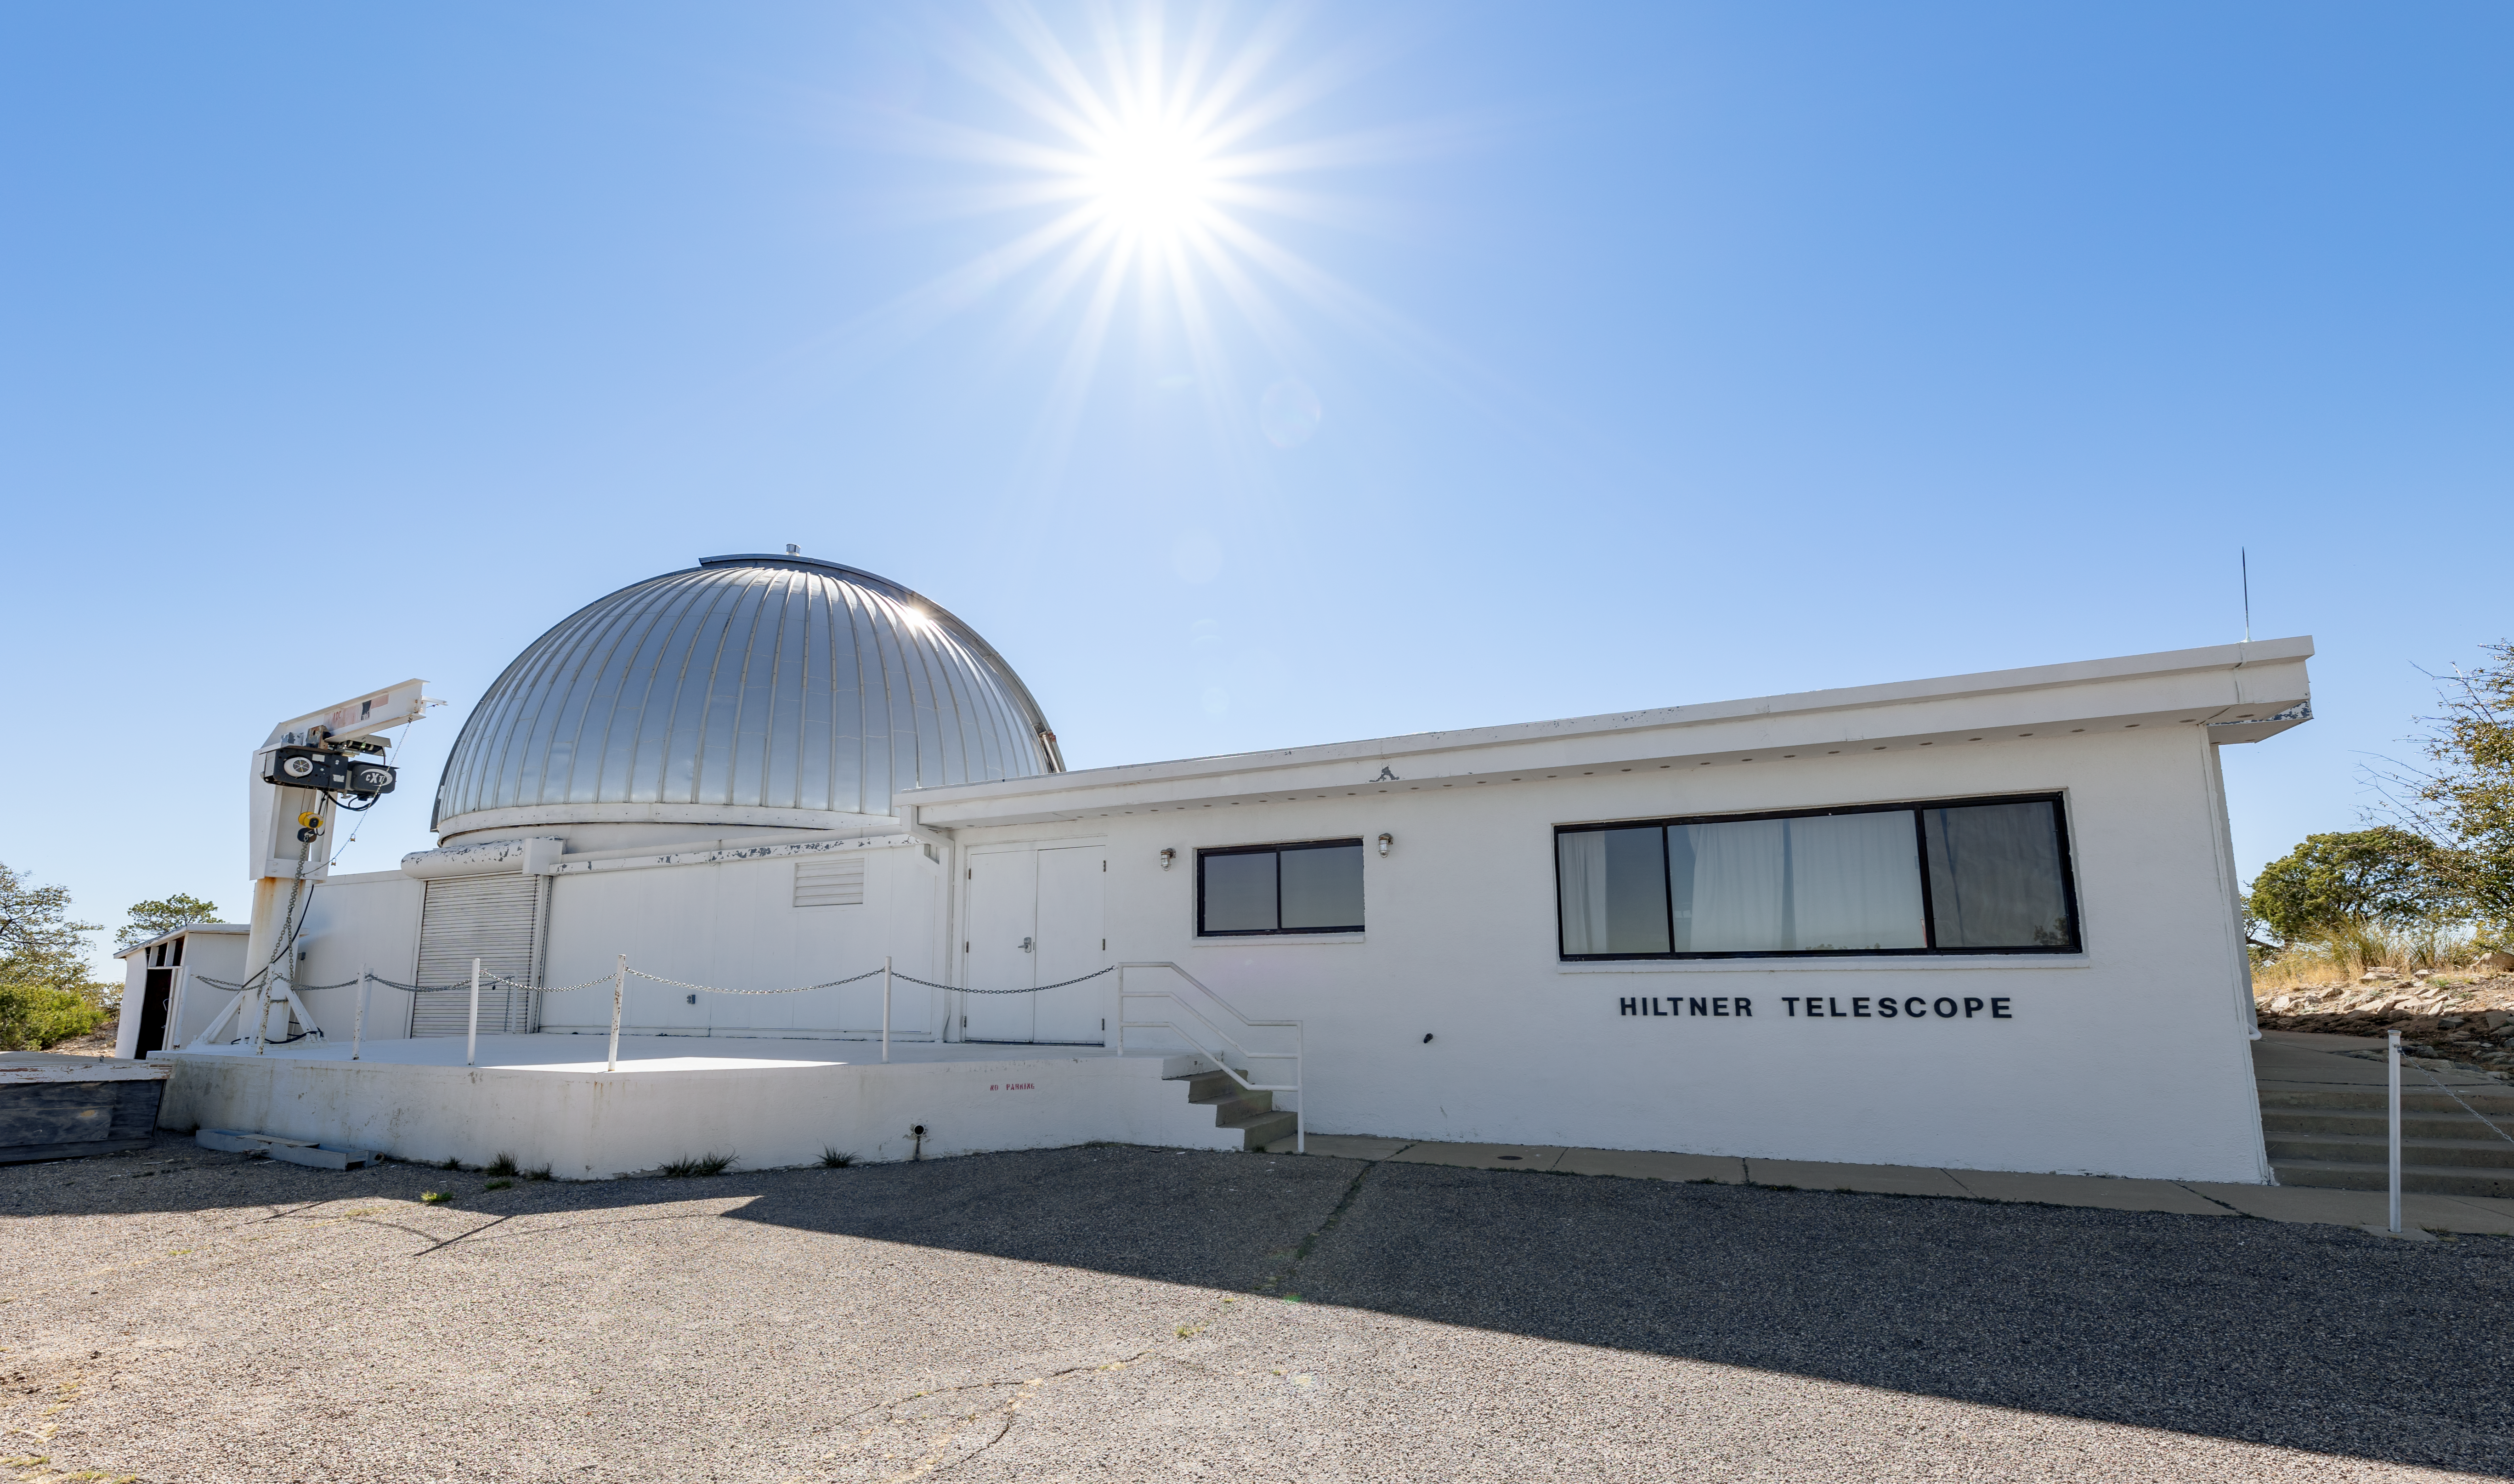

Hiltner 2.4-meter Telescope

The Hiltner 2.4-meter Telescope facility on Kitt Peak National Observatory in Arizona.

Credit: KPNO/NOIRLab/NSF/AURA/T. Slovinský